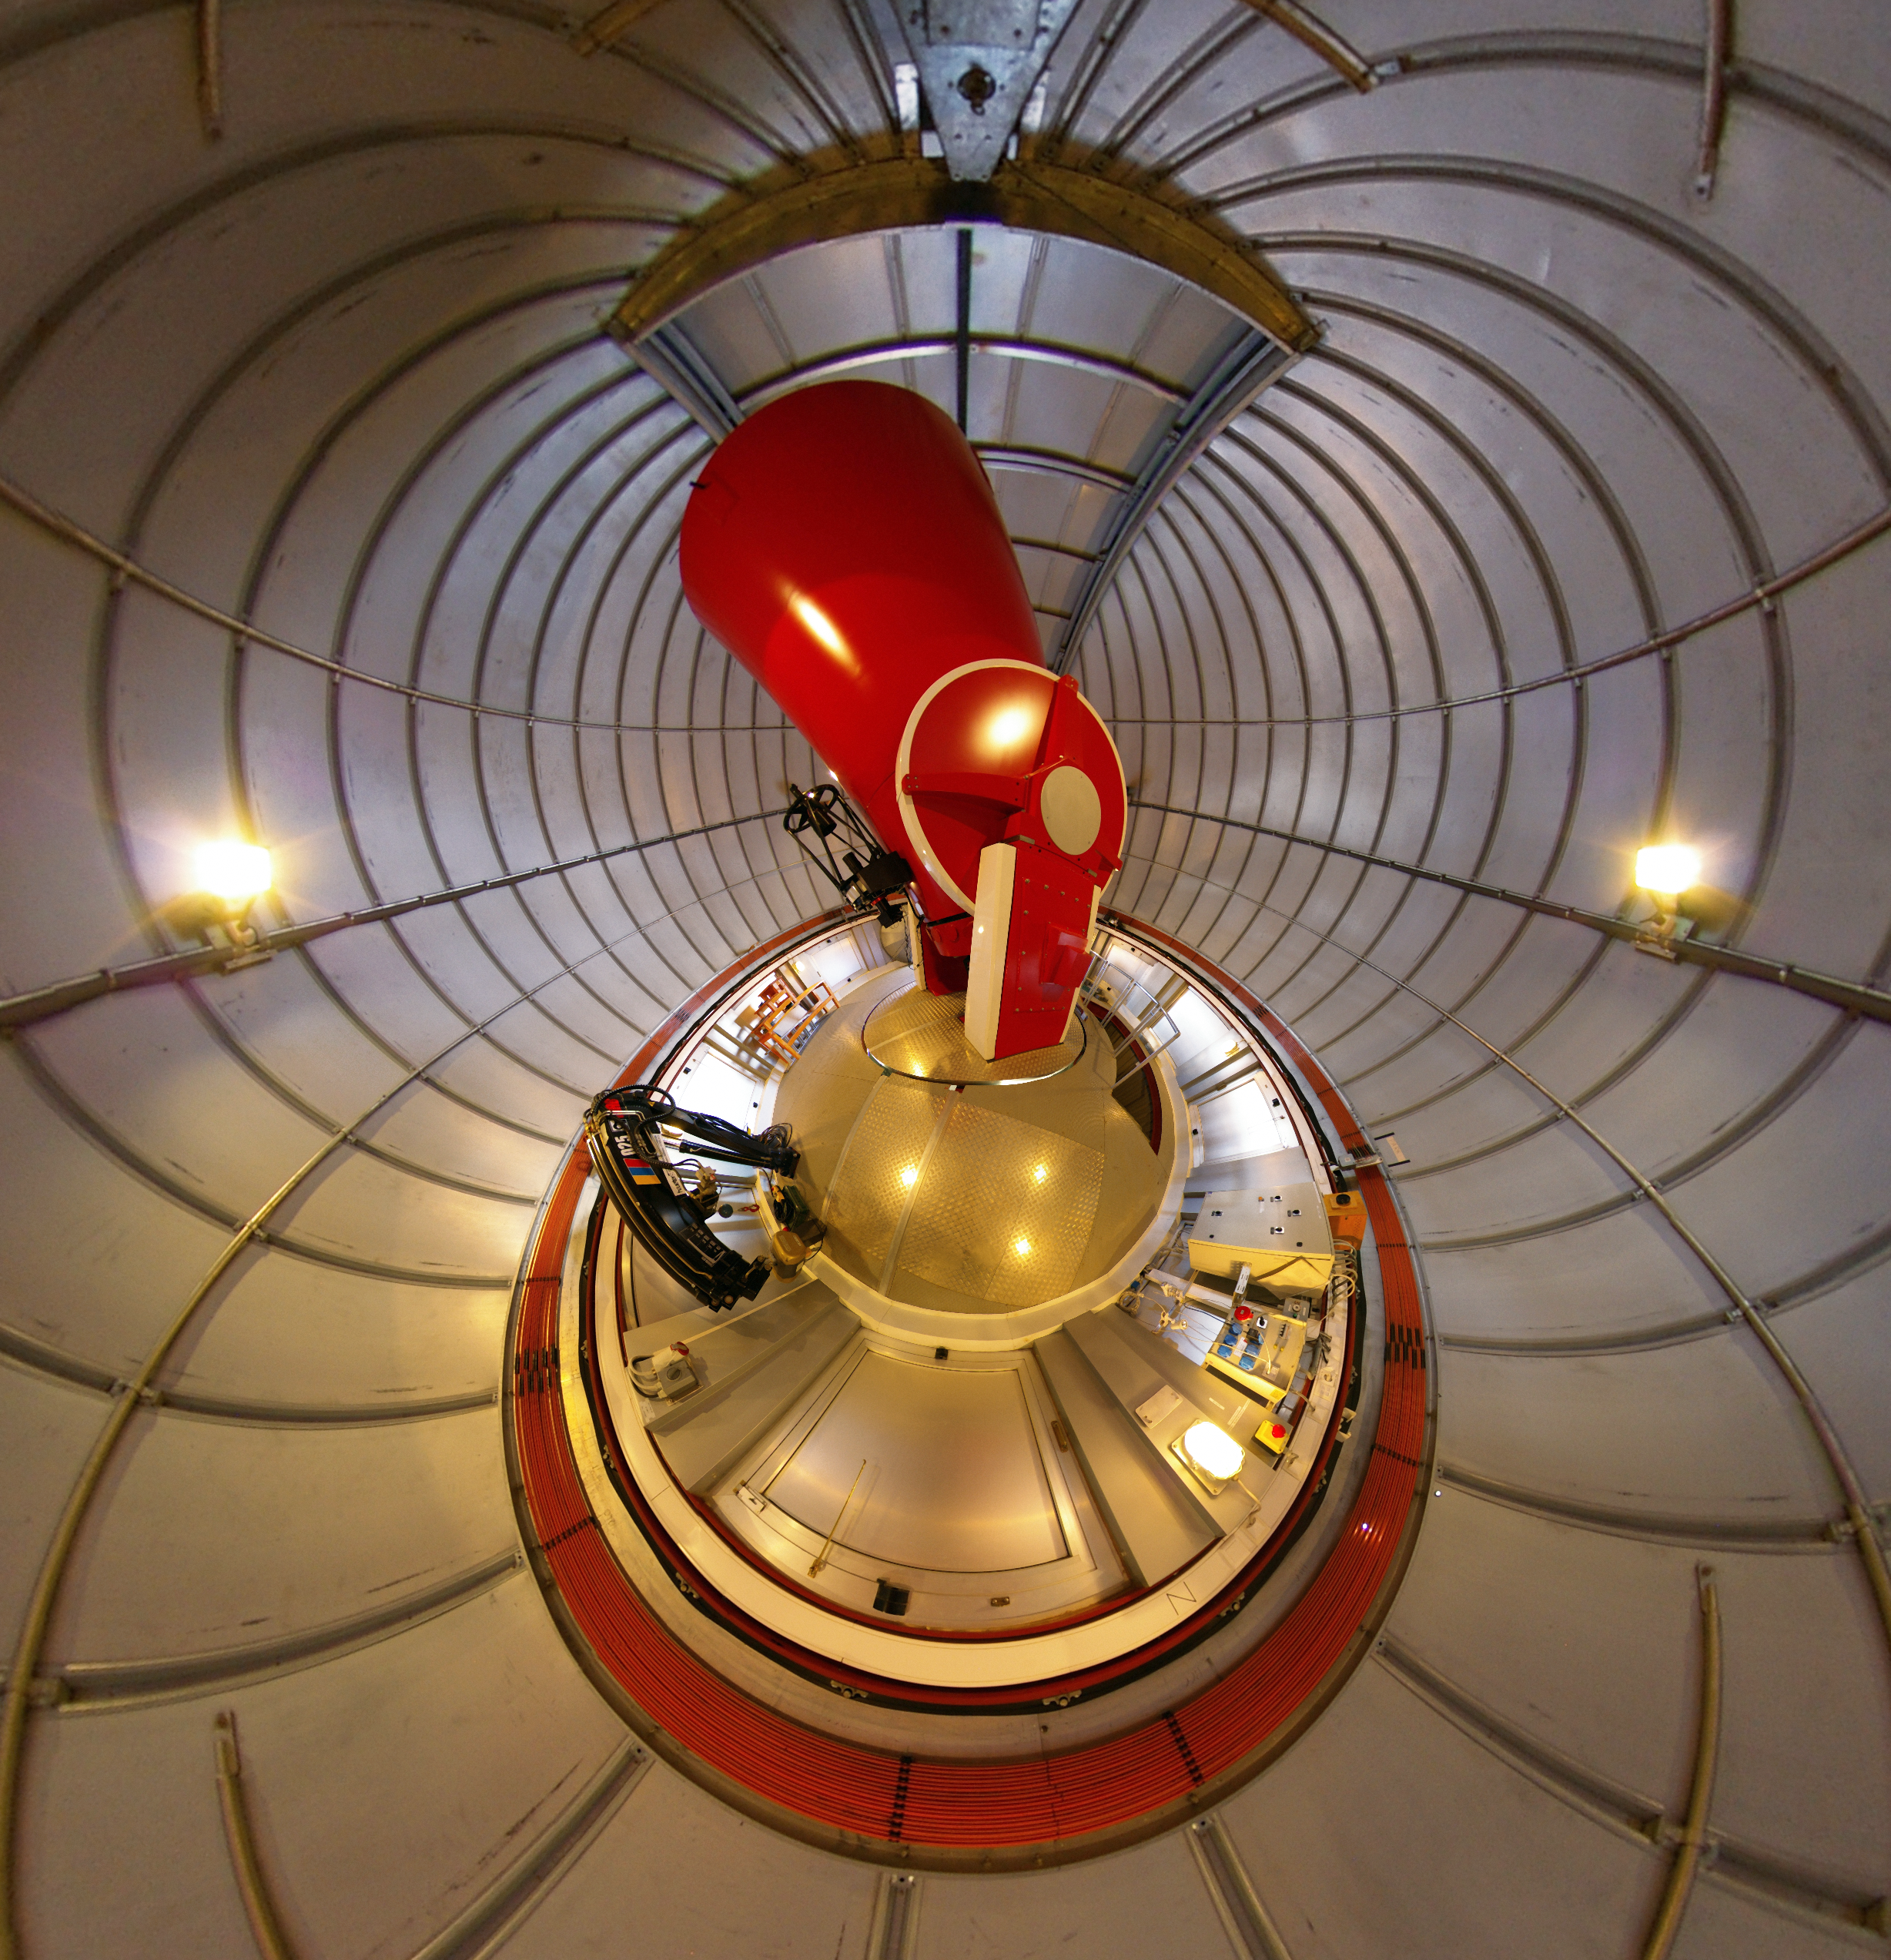

The Swiss 1.2-metre Leonhard Euler Telescope in its dome at La Silla

This unusual and striking image is a fish-eye photograph of the inside of the dome of the Swiss 1.2-metre Leonhard Euler telescope at ESO’s La Silla Observatory in Chile. The view is highly distorted but the telescope itself is the red structure at the centre of the picture.

Credit: ESO/M.Tewes